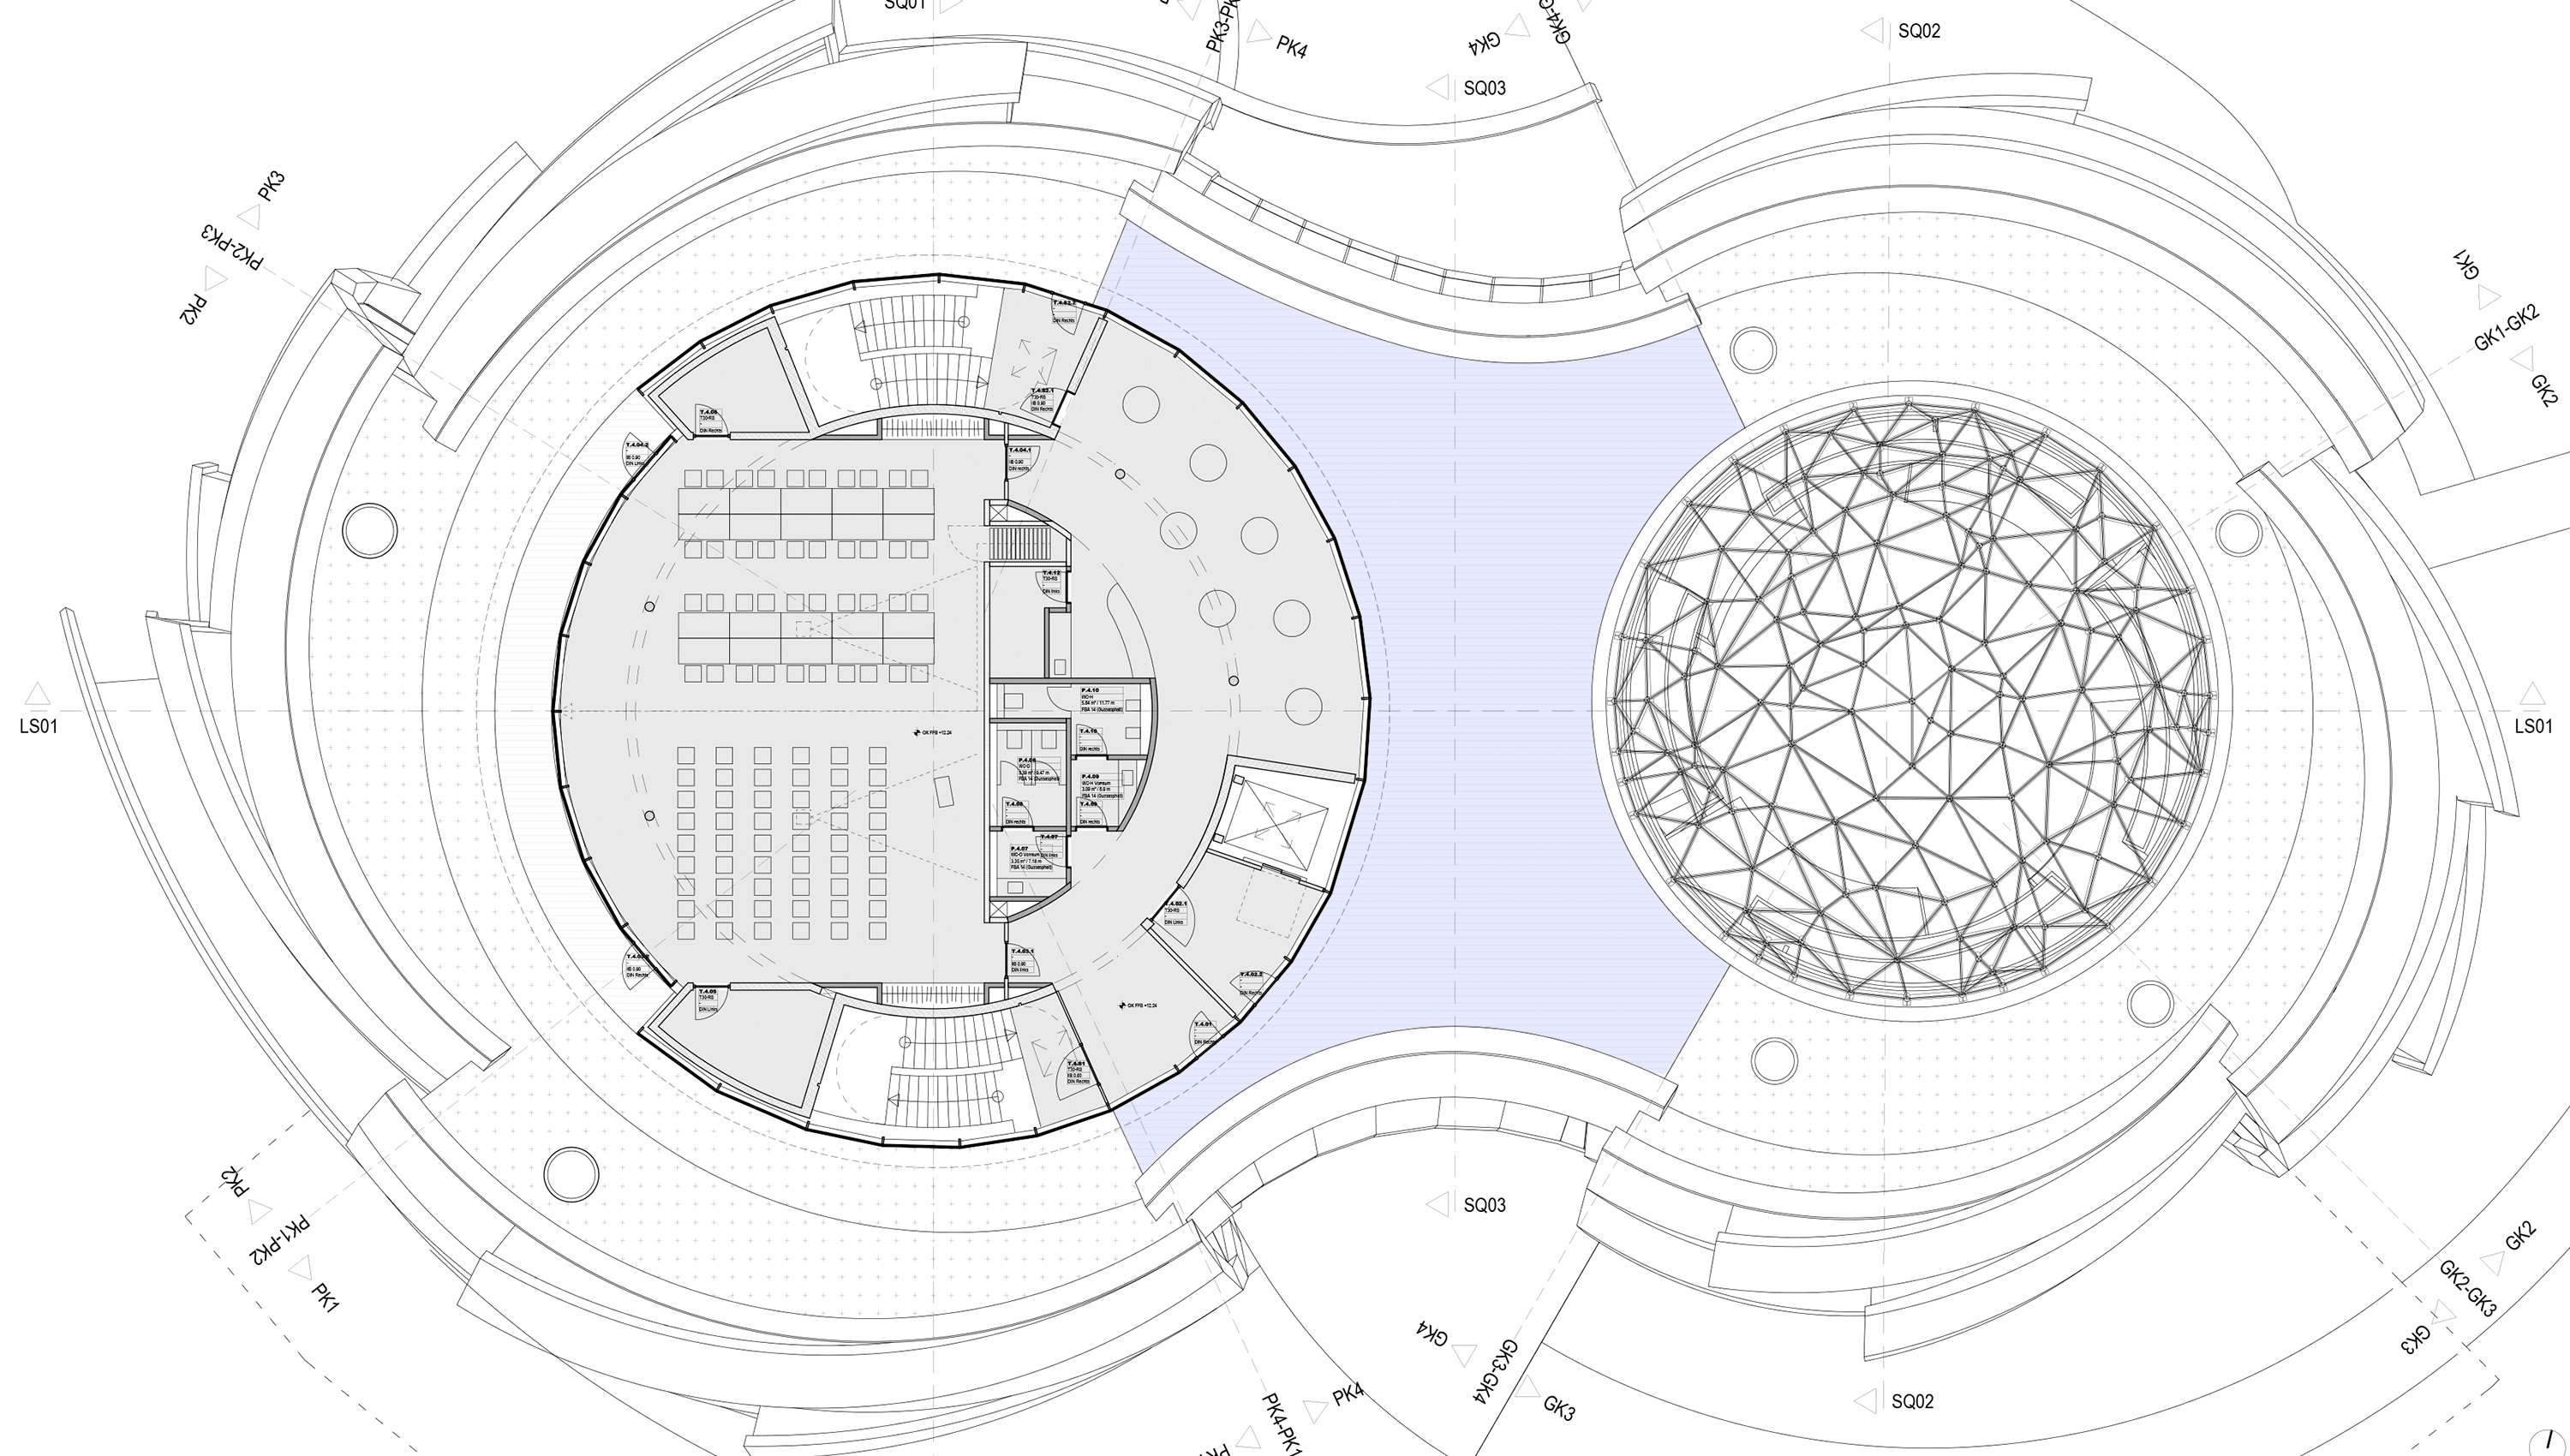

Rooftop terrace

The area marked in light blue colour is the rooftop terrace of the ESO Supernova Planetarium & Visitor Centre.

Credit: Architekten Bernhardt + Partner (www.bp-da.de)